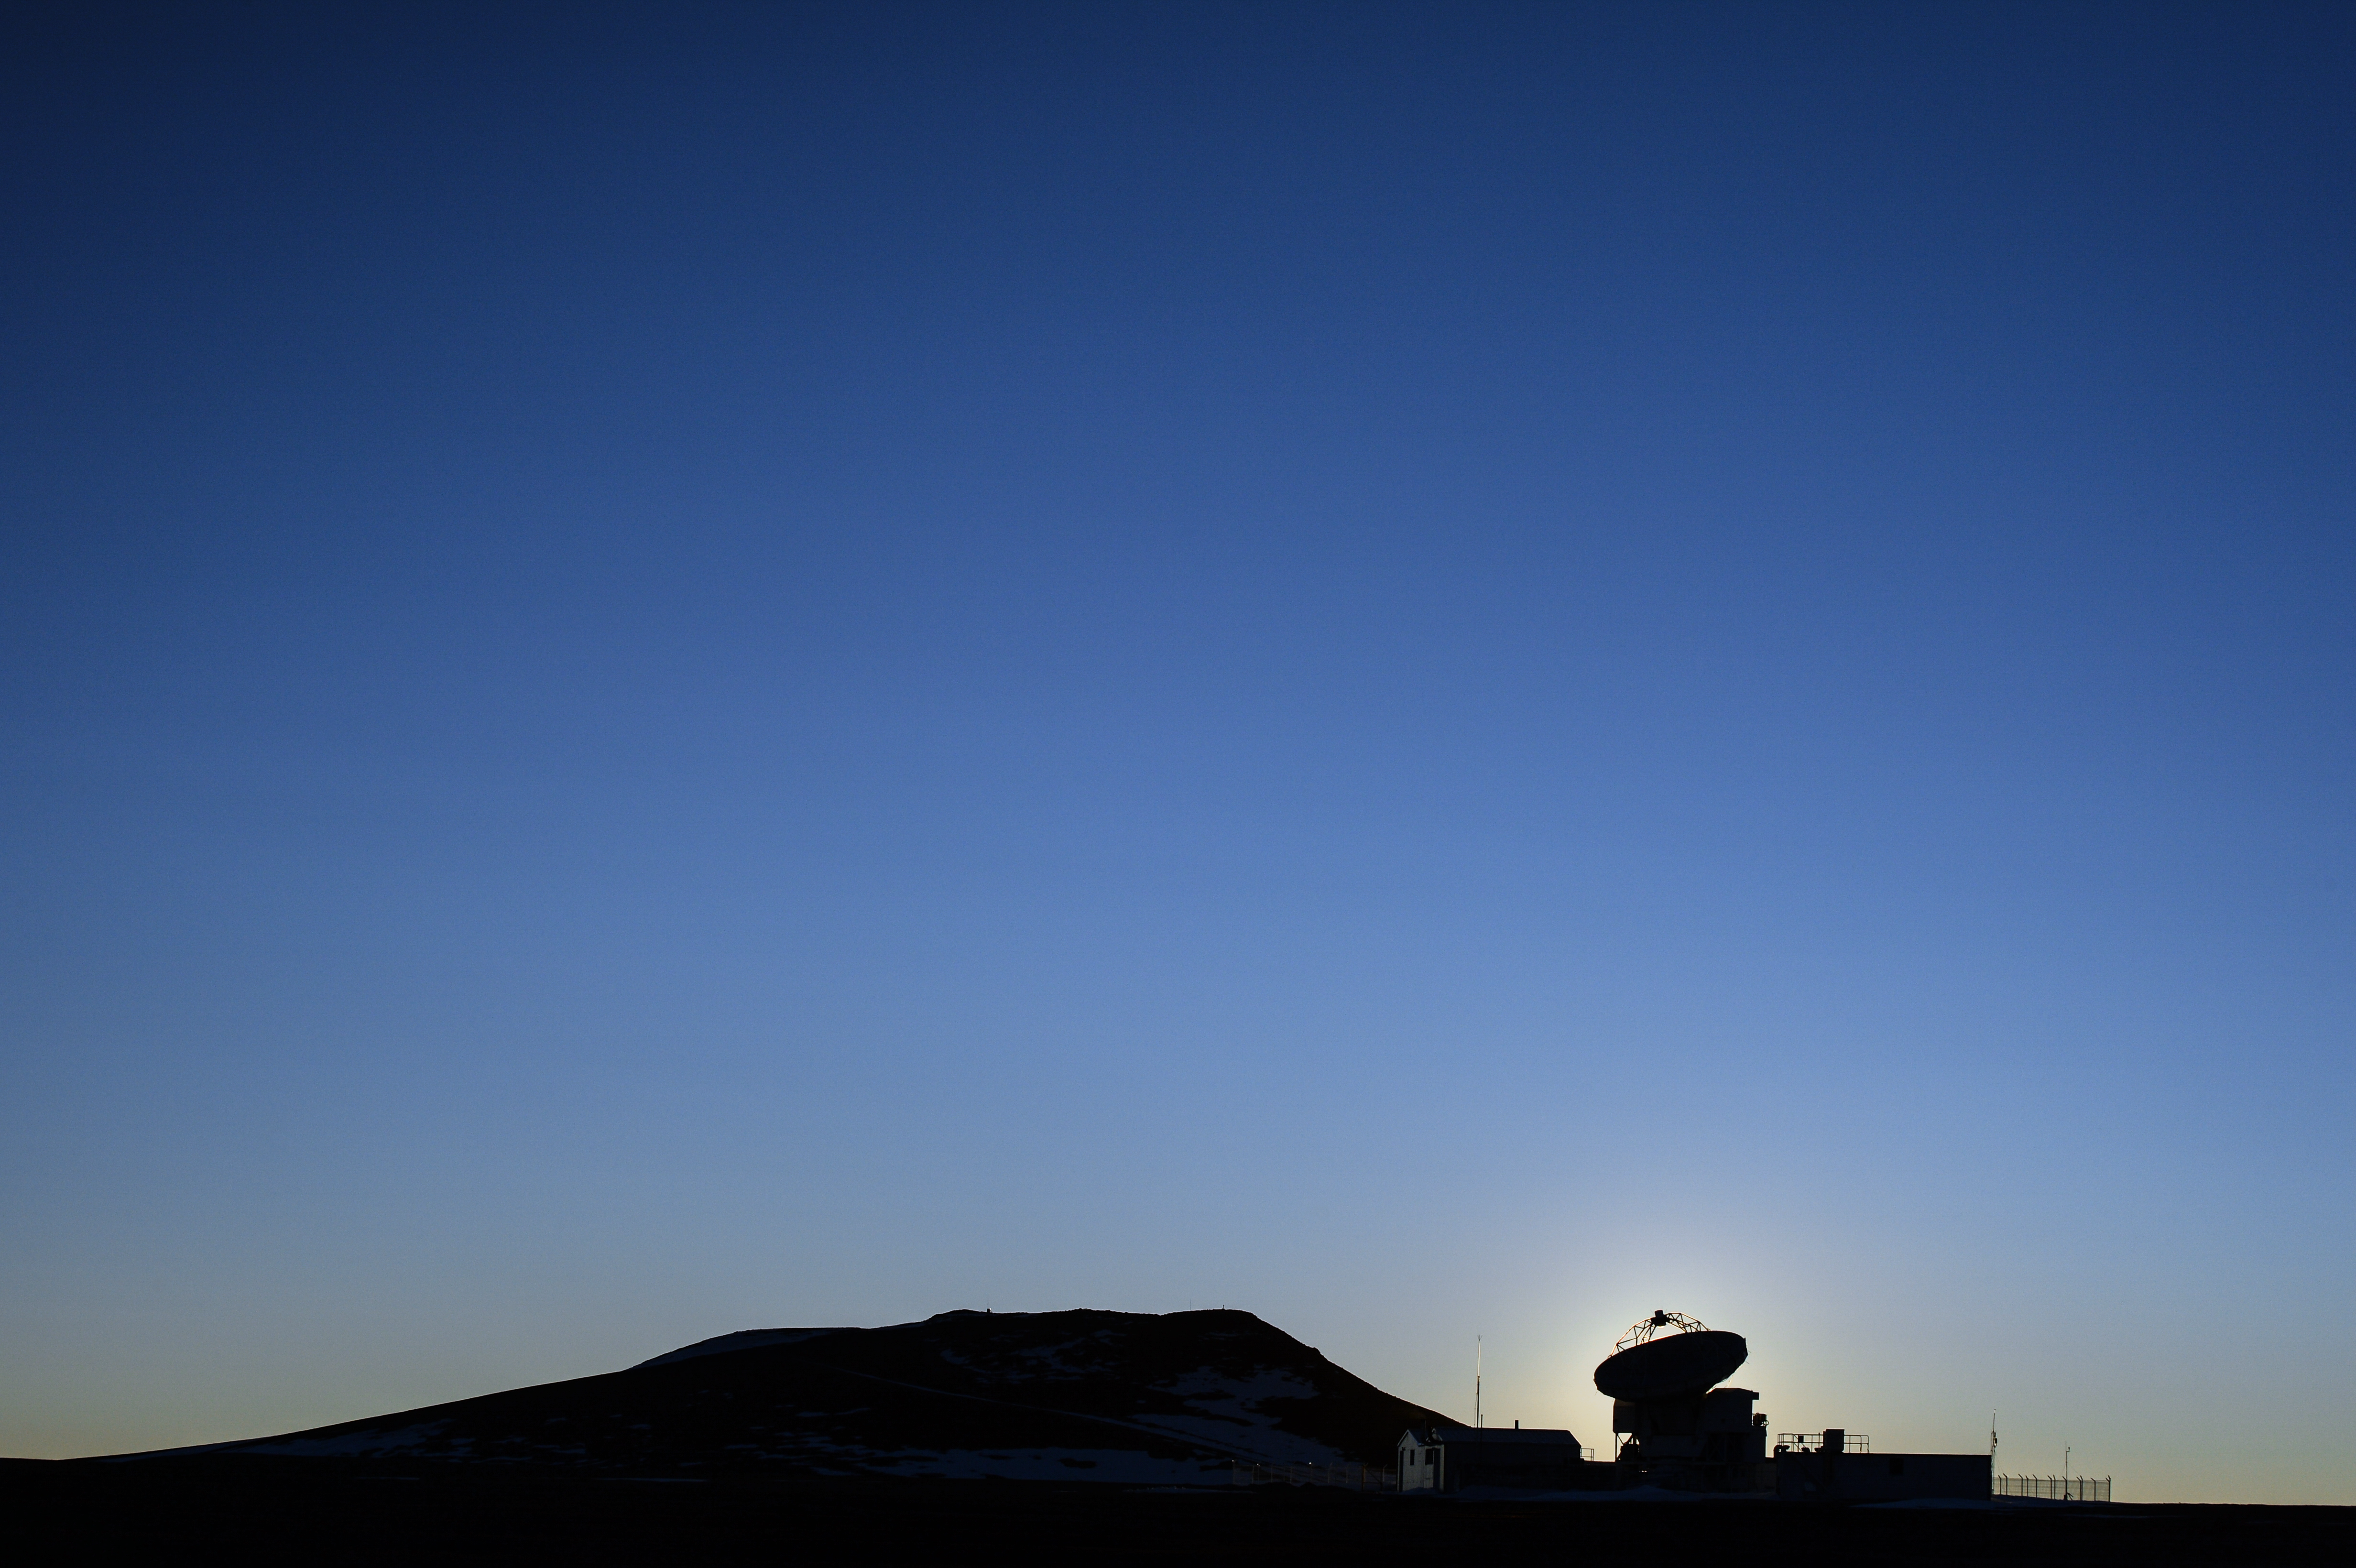

Brilliant sky and ALMA silhouette

ESO's Atacama Large Millimeter/submillimeter Array (ALMA) is situated more than 5000 metres above sea level in the Chilean desert, on the Chajnantor plateau. Here, the dry air and thin atmosphere allow a spectacular view into the Universe and make it the perfect place for such a sensitive telescope. The brilliant, cloudless sky is perfectly silhouetting an observing antenna as it looks out into the Universe.

Credit: C. Duran/ESO